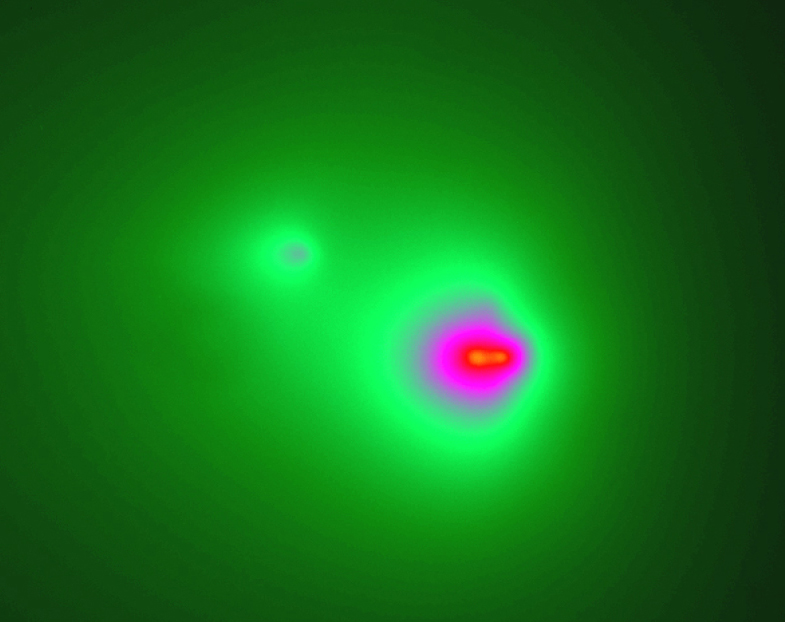

The break-up of comet LINEAR

This photograph shows the three nuclei of Comet LINEAR (C/2001 A2), but in a false-colour rendering for more clarity. The cometary fragment "B" (right) has split into "B1" and "B2" (separation about 1 arcsec, or 500 km) while fragment "A" (upper left) is considerably fainter.

Technical information: this image is based on a 1-min exposure on May 16, 2001 at 23:10 hrs UT through an R-filtre with the VLT Test Camera at the Cassegrain focus (under the main mirror) of the 8.2-m VLT YEPUN (UT4) telescope on Paranal. Although the comet was low in the western sky, the atmospheric conditions were good and the seeing was excellent, 0.6 arcsec. The telescope was set to follow the motion of the comet in the sky. The fields shown measure 17 x 18 arcsec 2 and 27 x 21 arcsec 2, respectively; 1 pixel = 0.0455 arcsec. North is up and East is left.

Credit: ESO